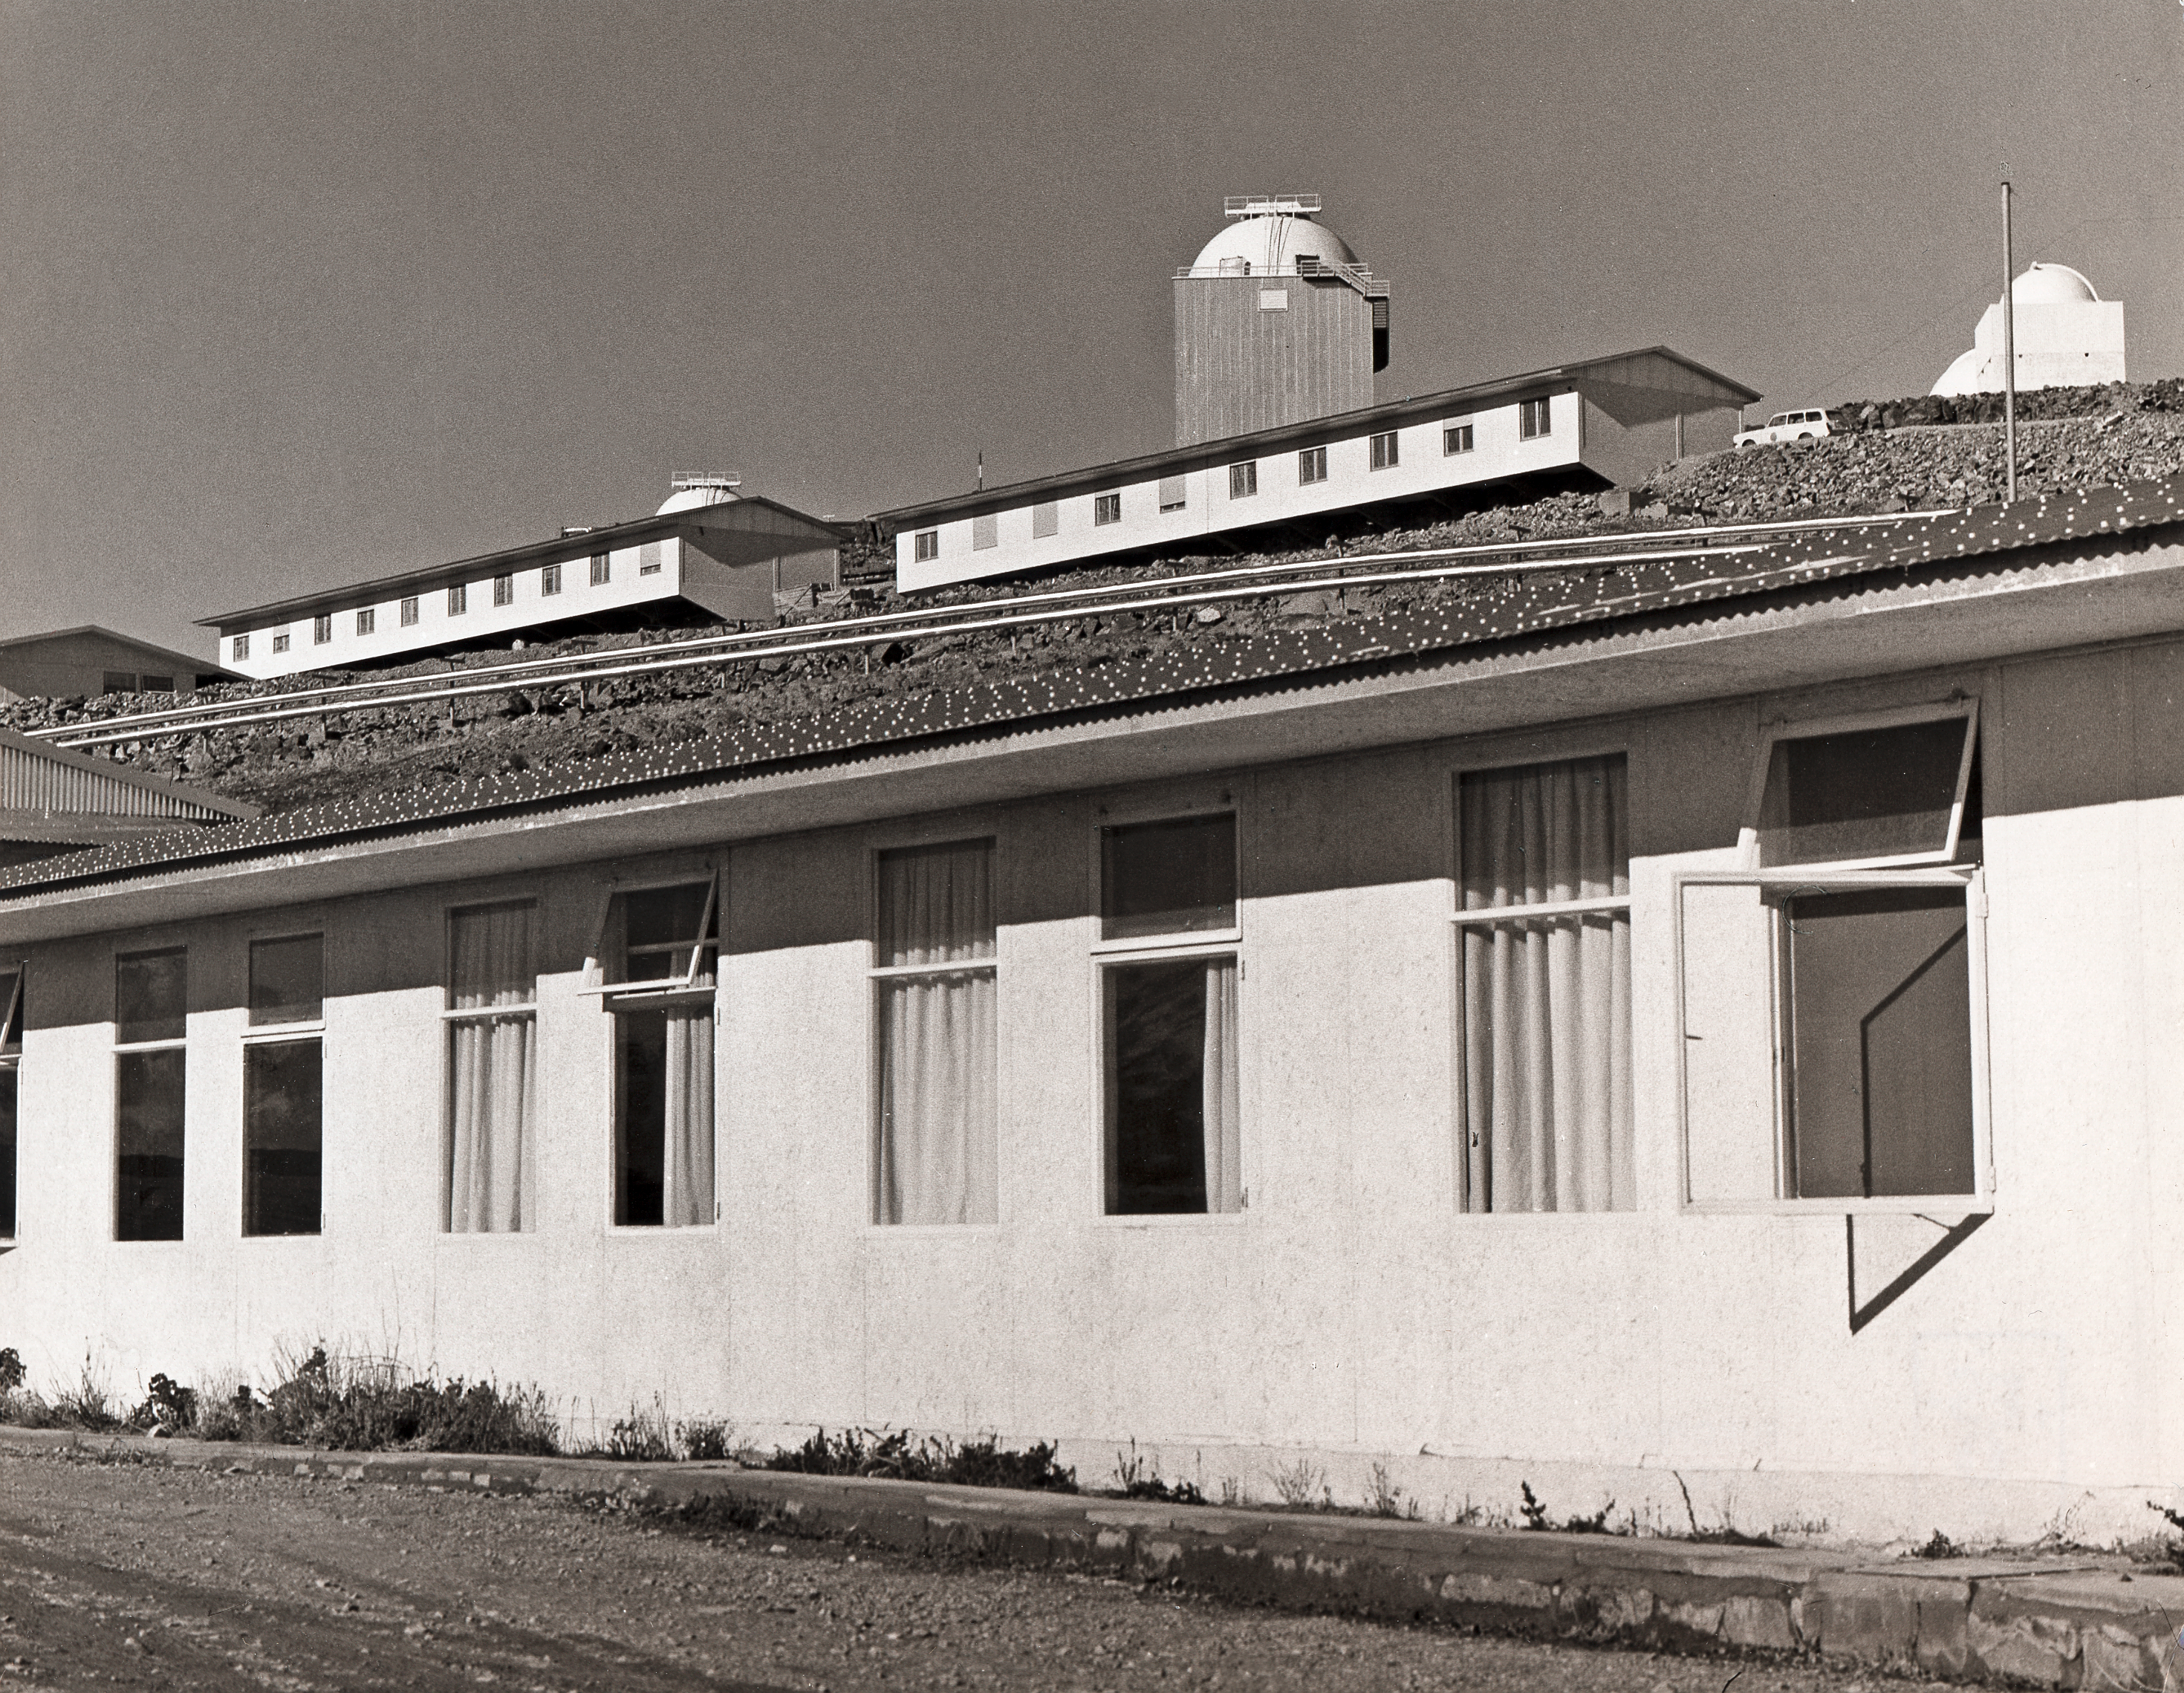

Dormitories at La Silla in the mid-1970s

Dormitories on the eastern side of the La Silla site in Chile, mid 1970s.

Credit: ESO